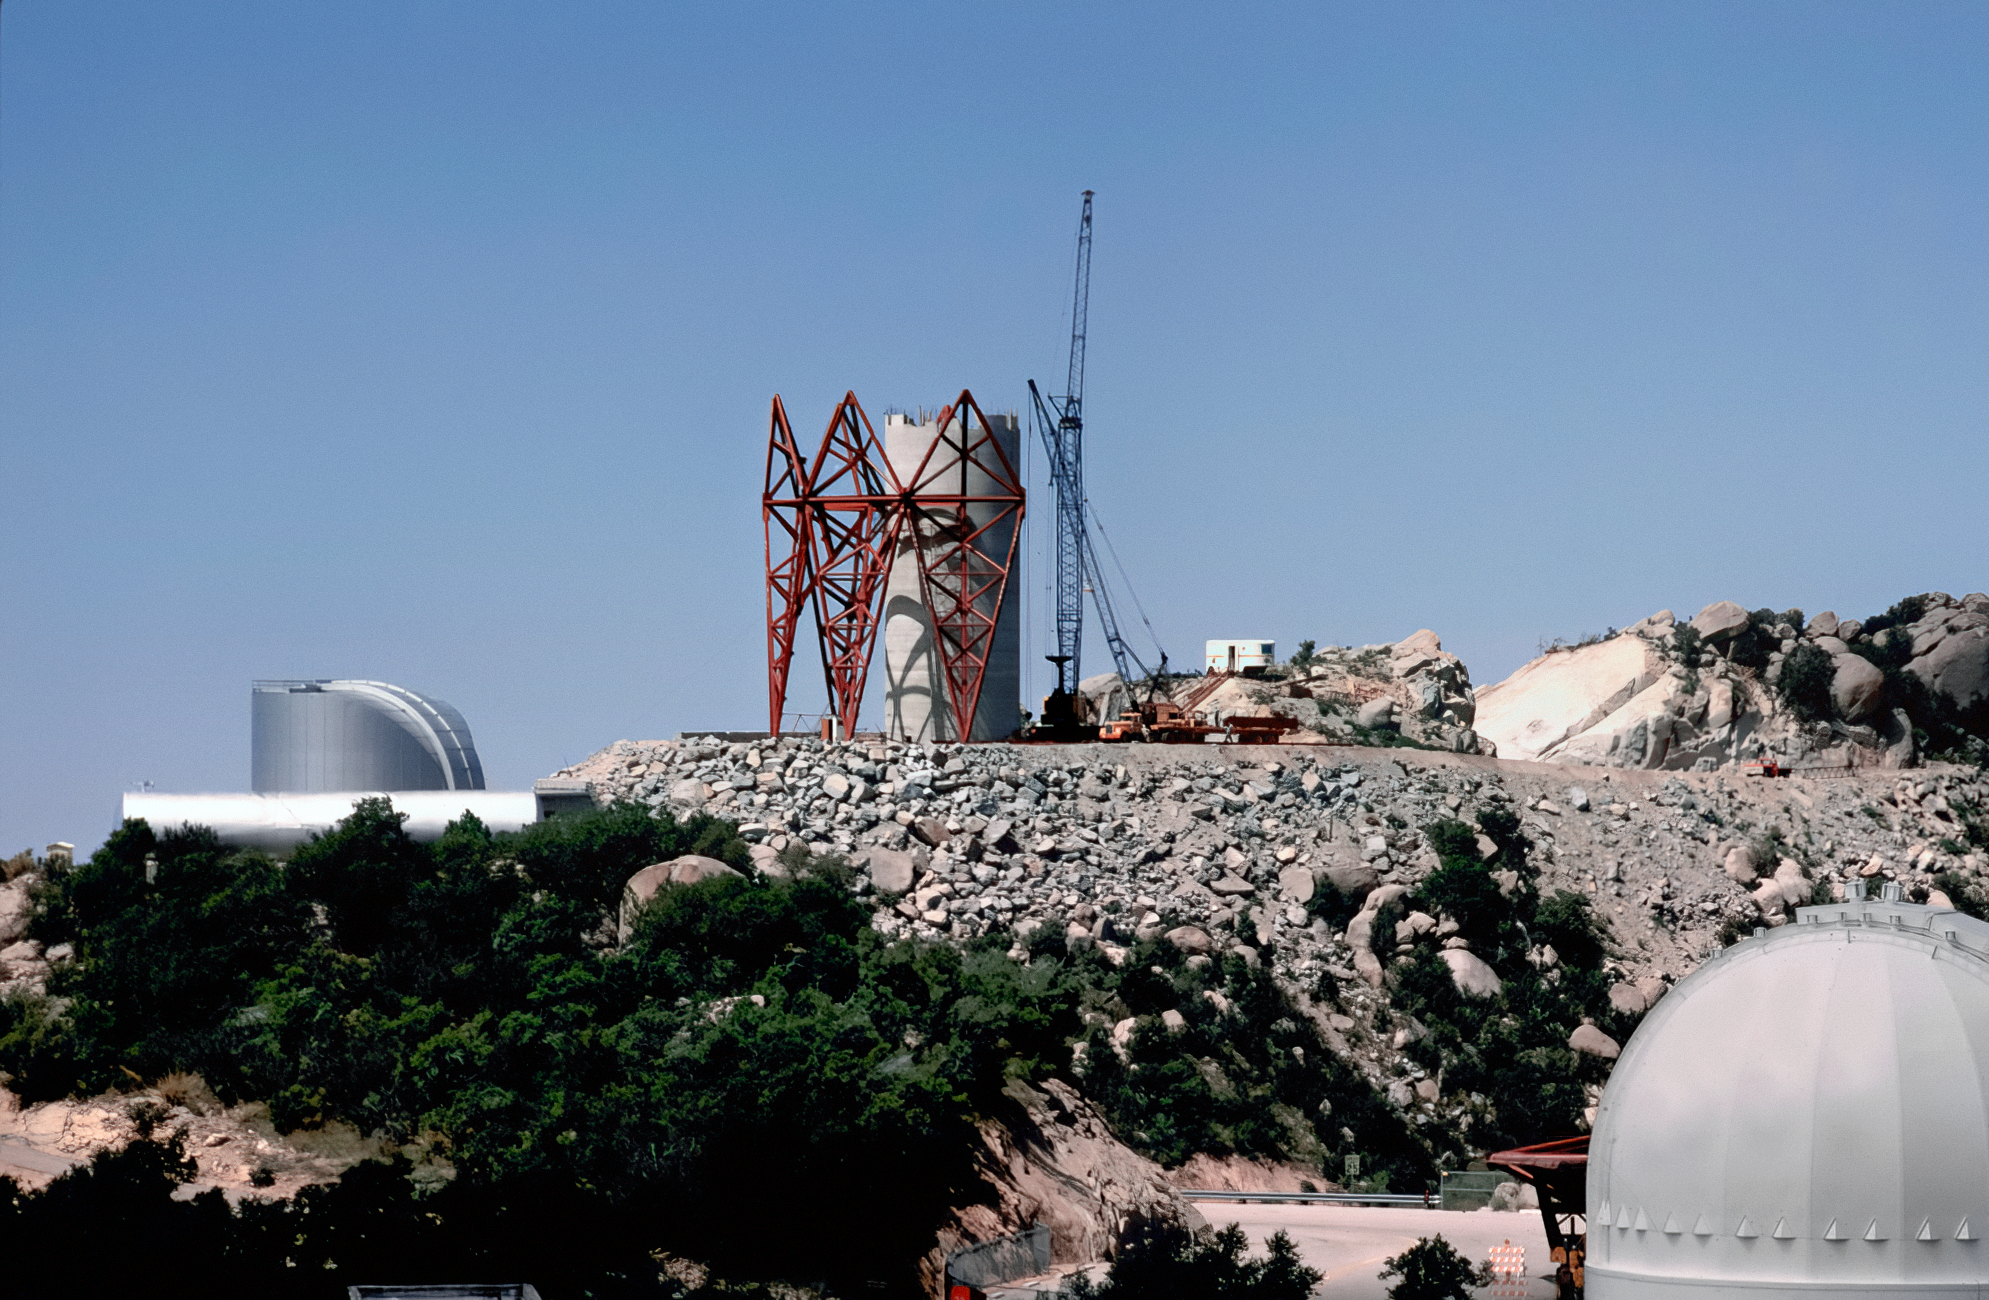

Making the Nicholas U. Mayall 4-meter Telescope

A large telescope requires a proportionately robust support structure to hold it. The Nicholas U. Mayall 4-meter Telescope, then the world's second-largest telescope by aperture at the time of its first light in 1973 and currently the largest telescope at Kitt Peak National Observatory (KPNO), certainly needed such a strong and stable structure. In this image taken in September 1968, the construction team is hard at work building the pier, the cylindrical concrete platform on which the telescope will stand. Encircling the pier are four red hexahedrons (out of the complete set of ten hexahedrons) that will support the weight of the telescope.

Credit: NOIRLab